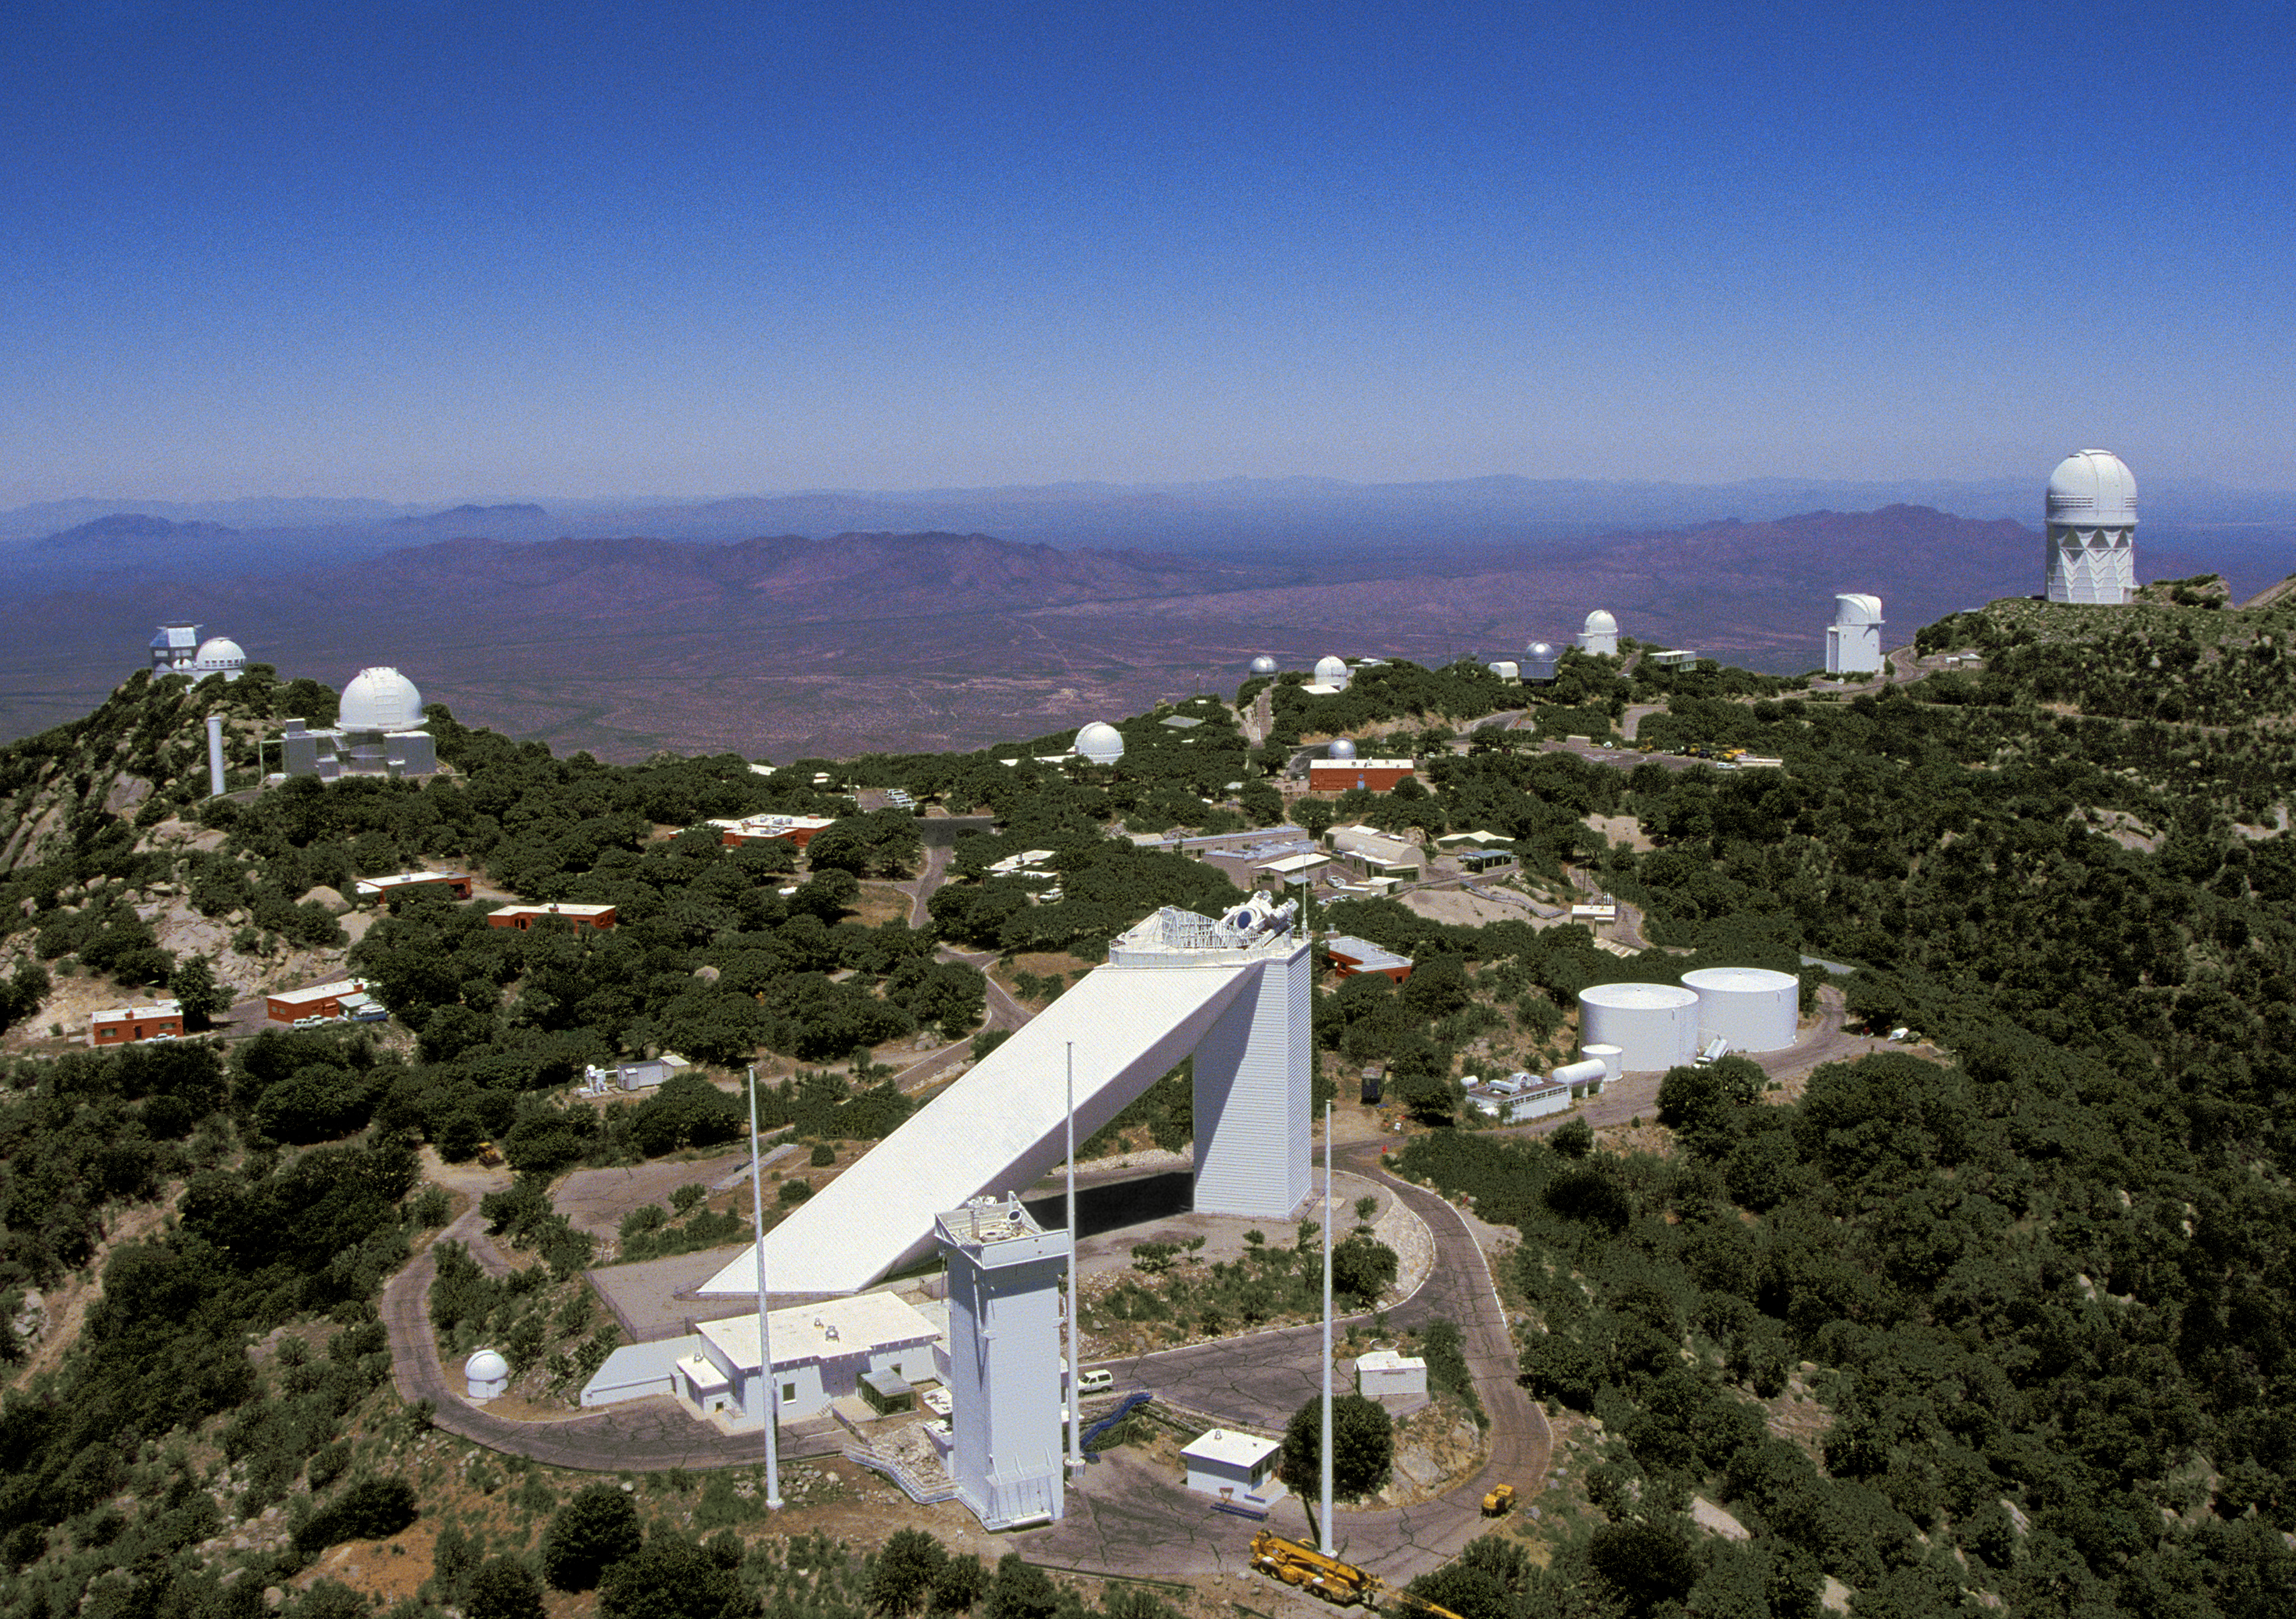

Aerial photography of Kitt Peak National Observatory, 13 June 2003

The panorama of Kitt Peak, stretching from the WIYN 3.5-meter telescope on the far left to the Mayall 4-meter telescope on the far right. In the very front of the image stands the tower, formerly home of the Vacuum Tower Telescope, and now housing the Synoptic Optical Long-term Investigations of the Sun (SOLIS) experiment, with the triangular structure of the McMath-Pierce solar facility, the world's largest solar telescope, dominating the scene.

Credit: NOIRLab/NSF/AURA